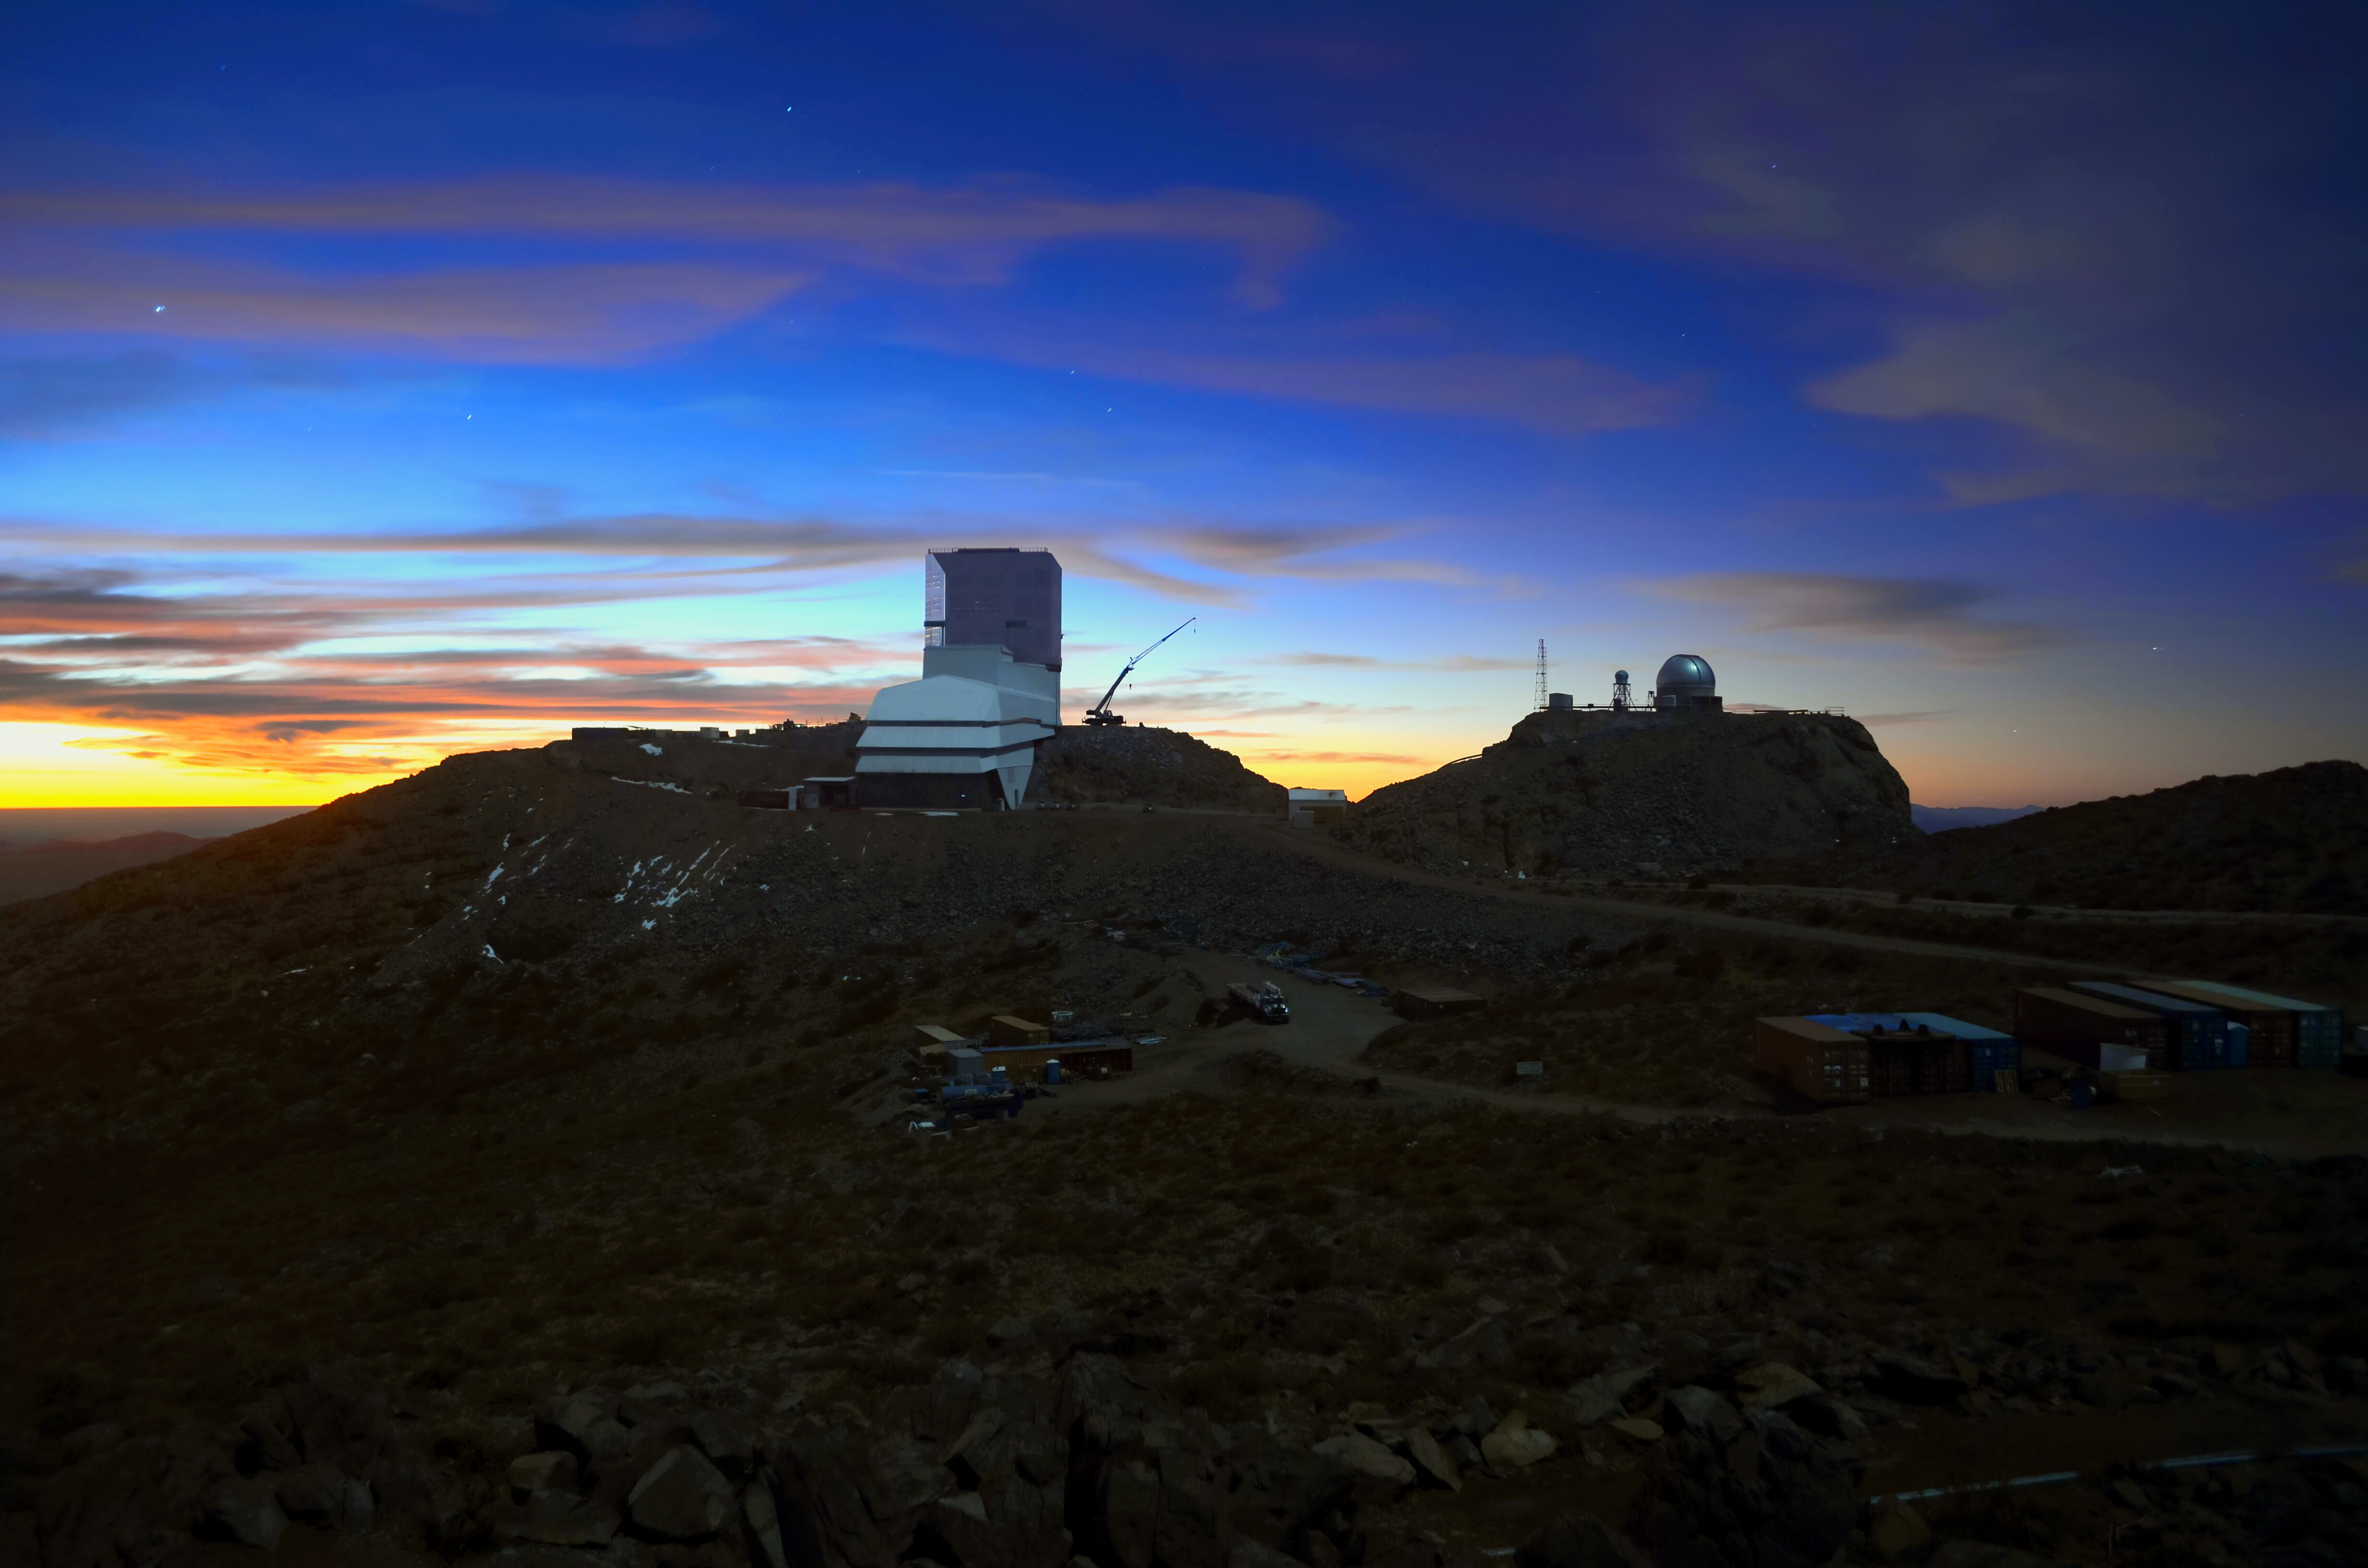

Stars Peeking Above Rubin

As the sun descended below the horizon in Cerro Pachón, Chile, a few stars peeked above Rubin Observatory. Behind it, atop a nearby hill, is the Rubin Auxiliary Telescope.

Credit: RubinObs/NSF/AURA